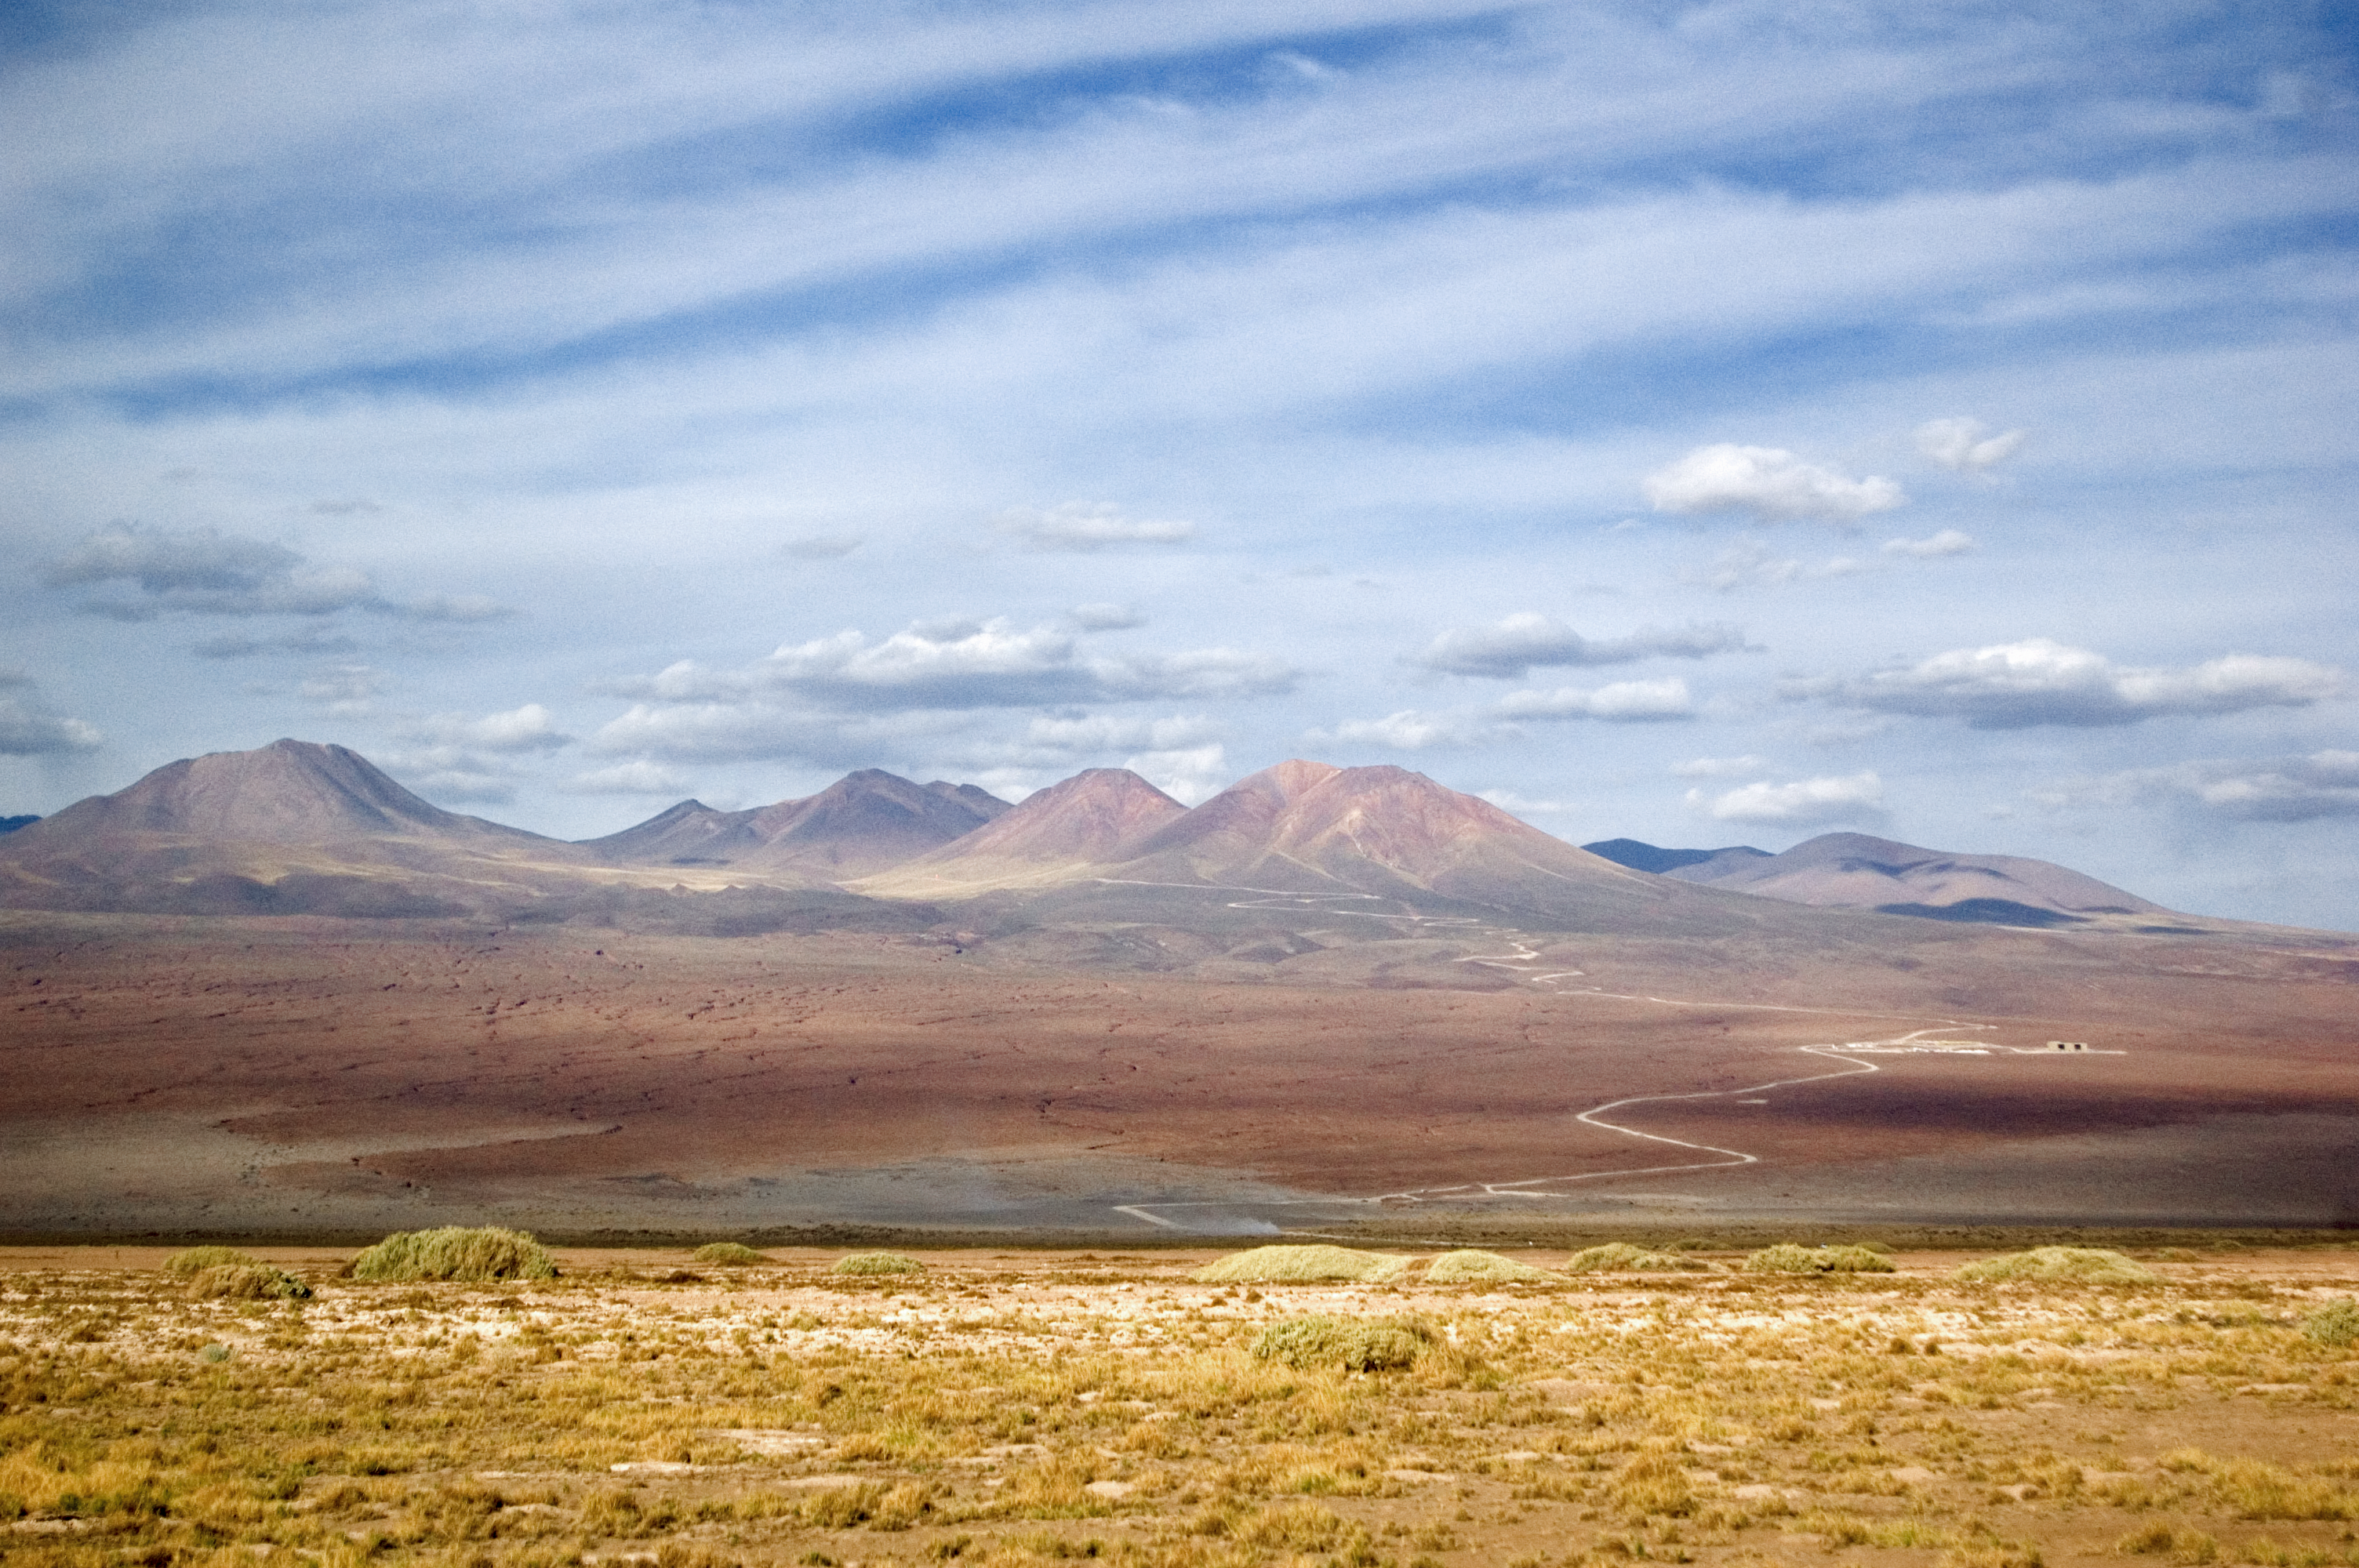

ALMA surroundings

This image shows the surroundings of ALMA, high on the Chajnantor Plateau of the Chilean Atacama Desert. The Atacama is the driest place on Earth.

Credit: ESO/JAO